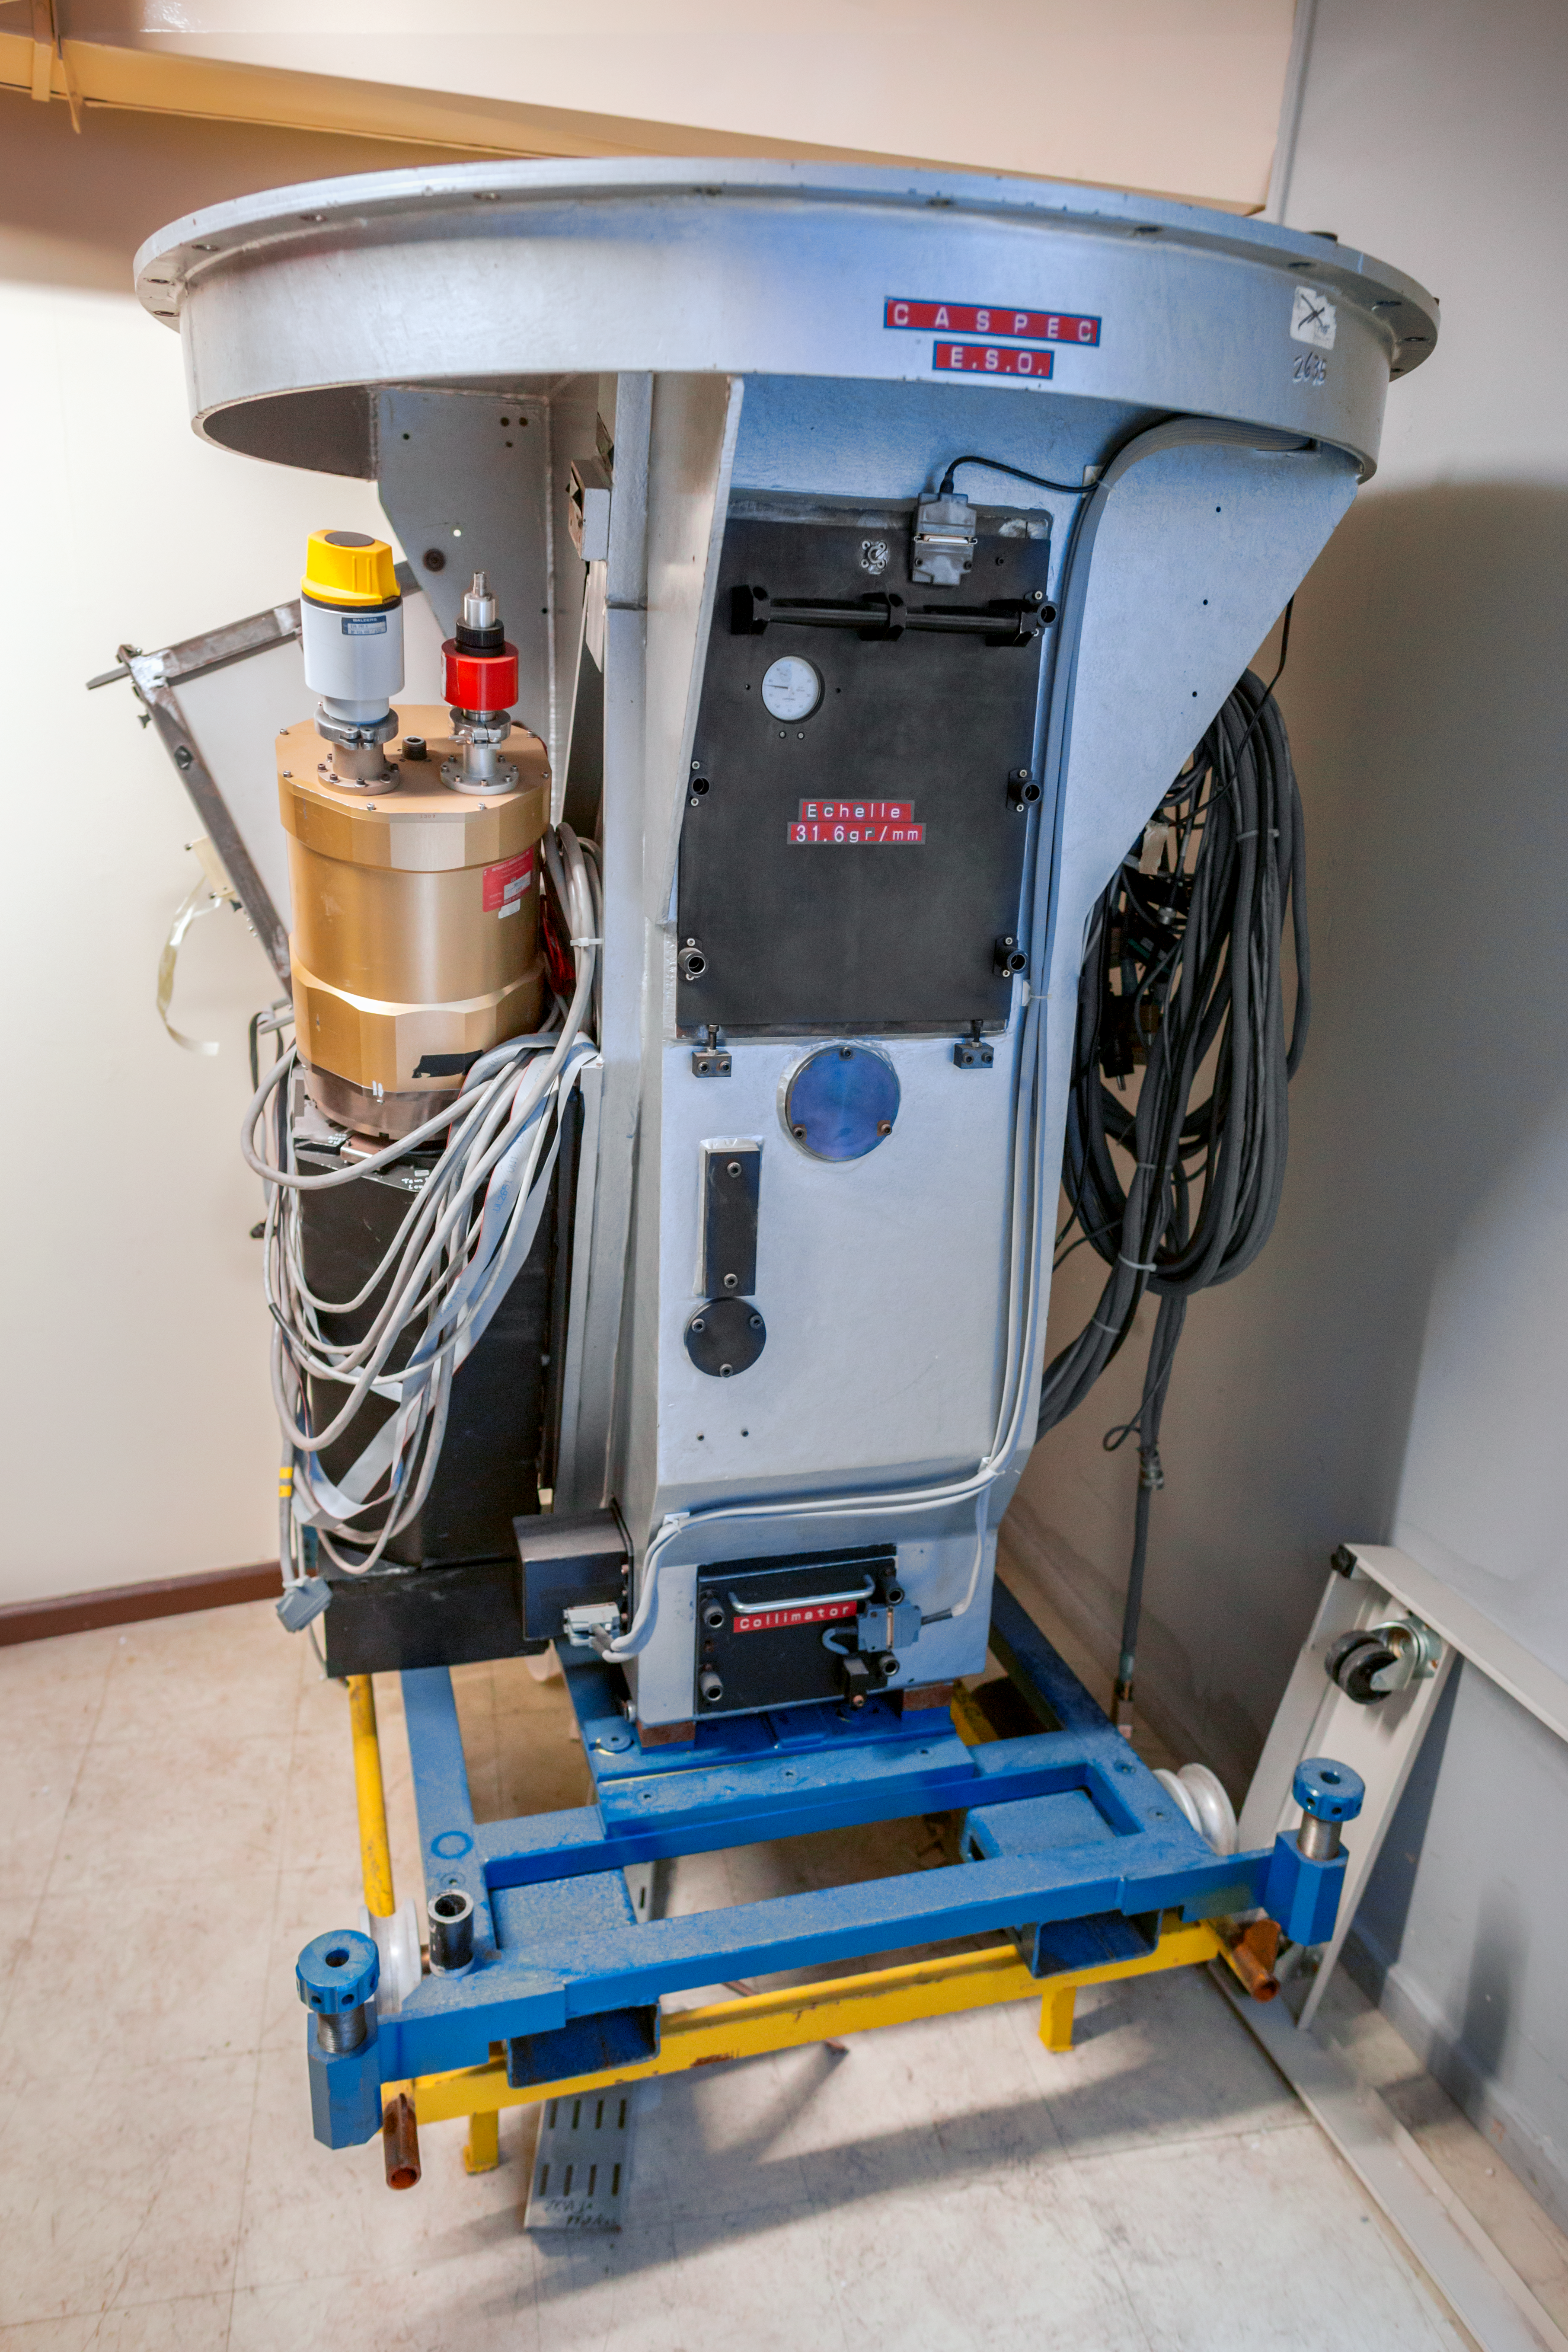

Expect a CASPEC

A full view of the Cassegrain Echelle Spectrograph also known as CASPEC. It was decommissioned in 1999 and currently remains in La Silla (Chile) as a piece of ESO's history.

Credit: ESO